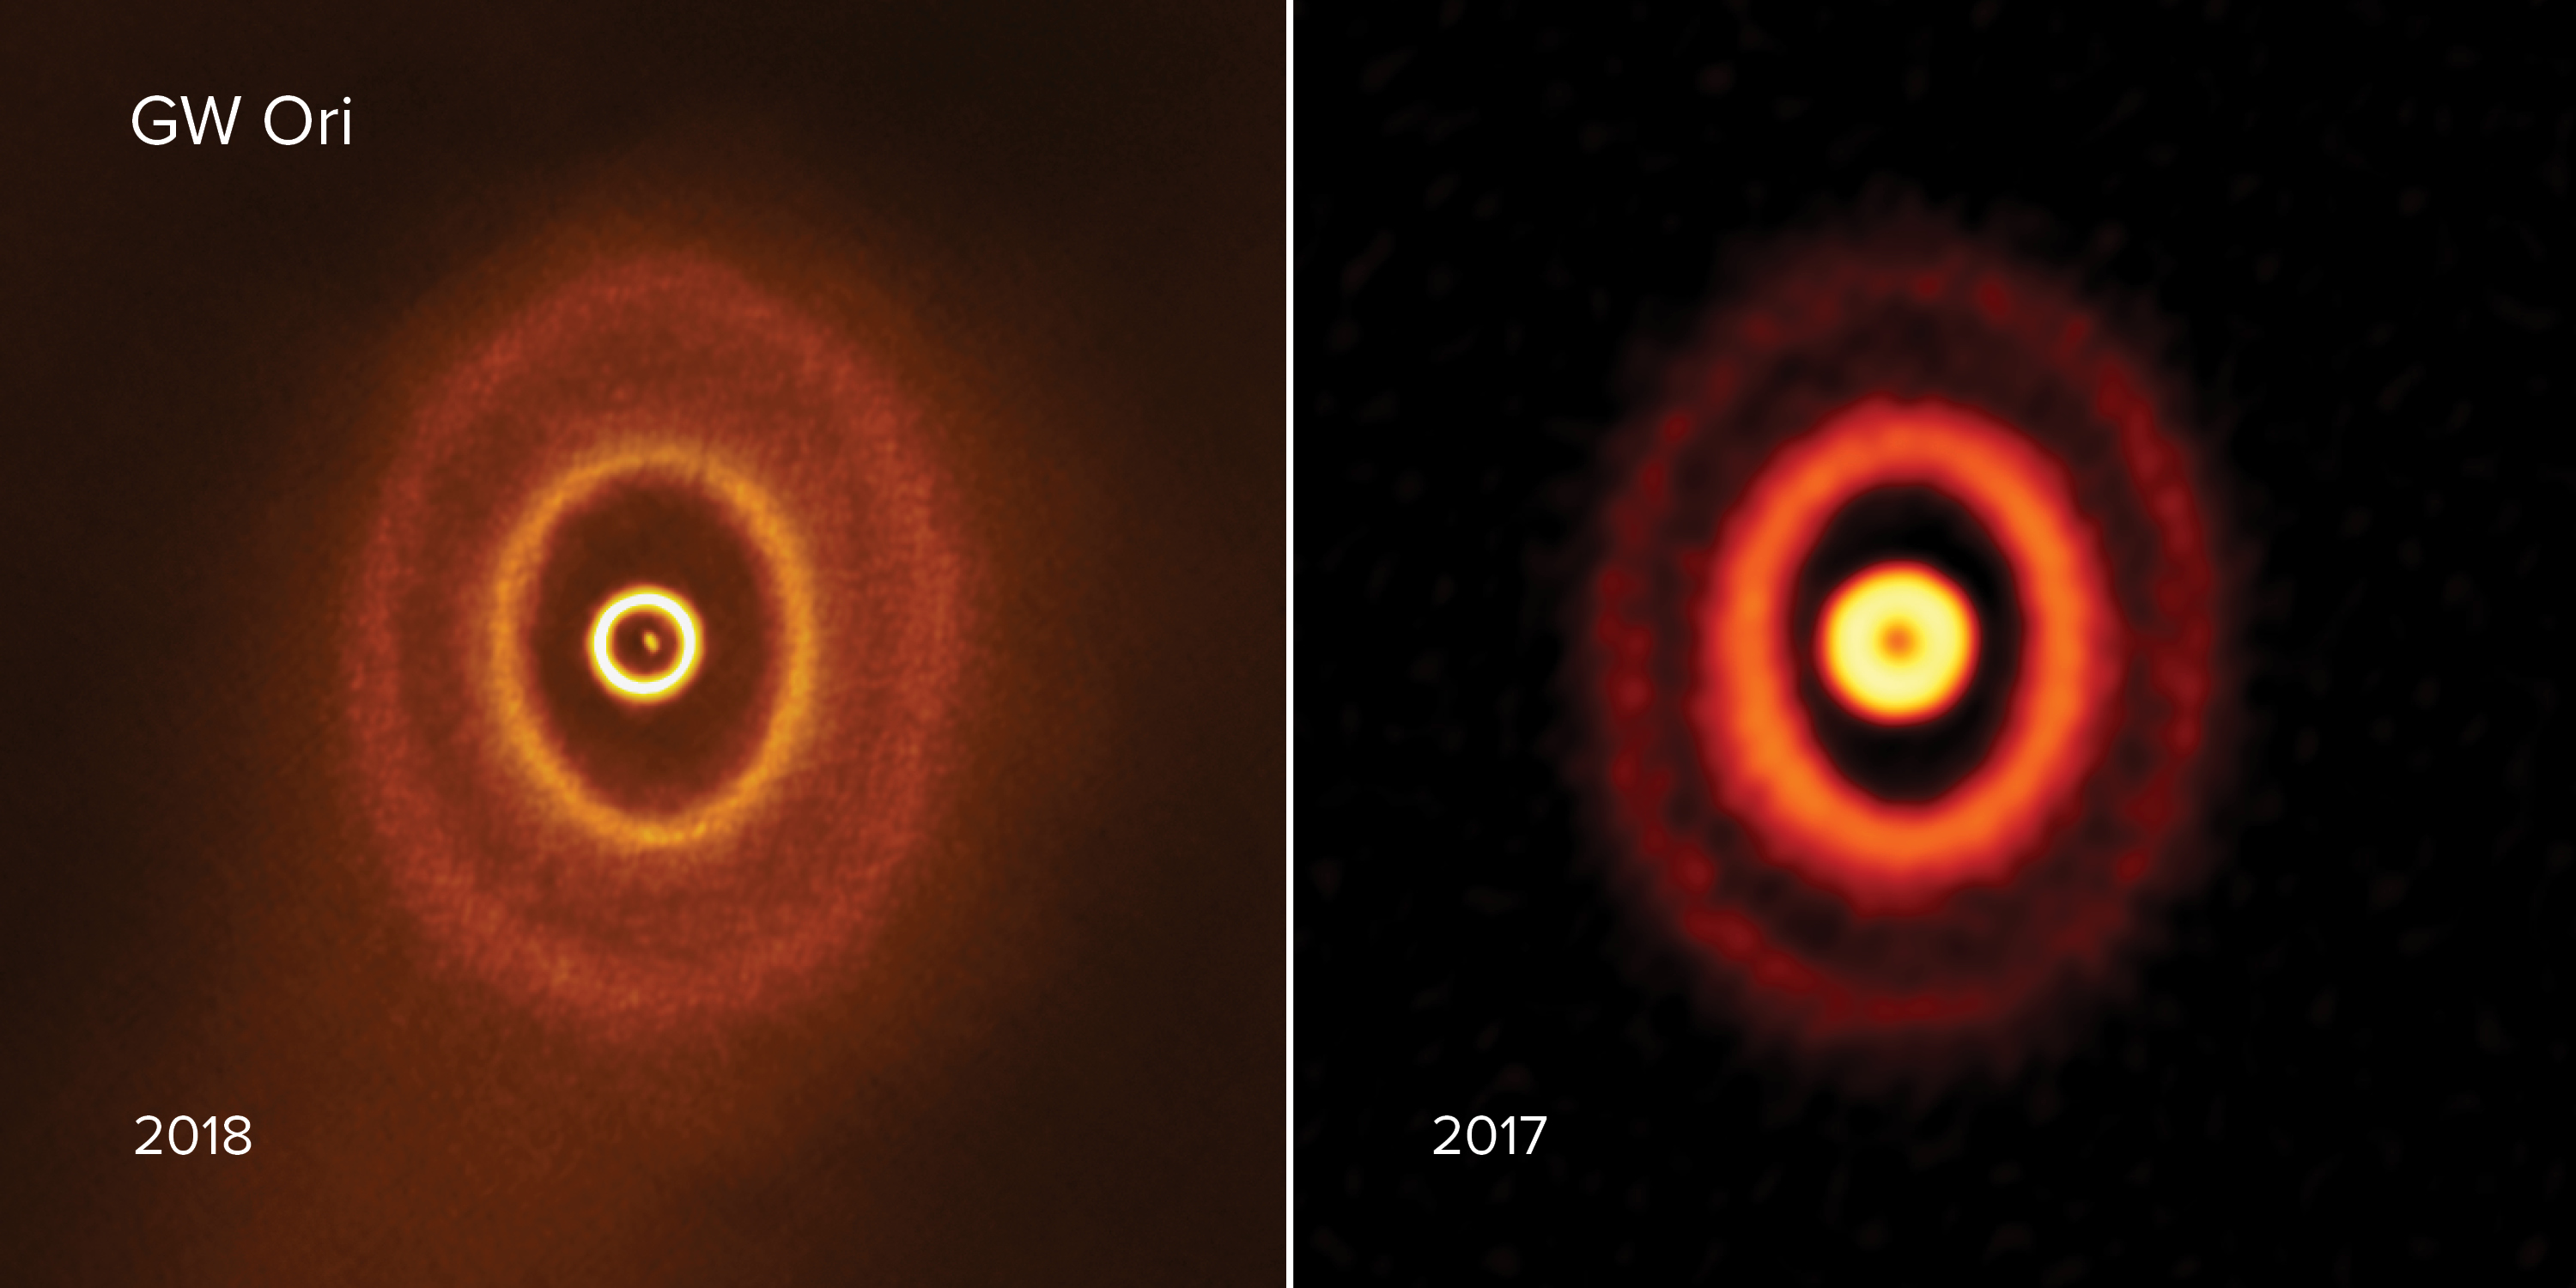

Planet-forming disk with misaligned rings

ALMA images of the planet-forming disk with misaligned rings around triple star system GW Orionis. The image on the right is made with ALMA data taken in 2017 from Bi et al. The image on the left is made with ALMA data taken in 2018 from Kraus et al.

Credit: ALMA (ESO/NAOJ/NRAO), S. Kraus & J. Bi; NRAO/AUI/NSF, S. Dagnello